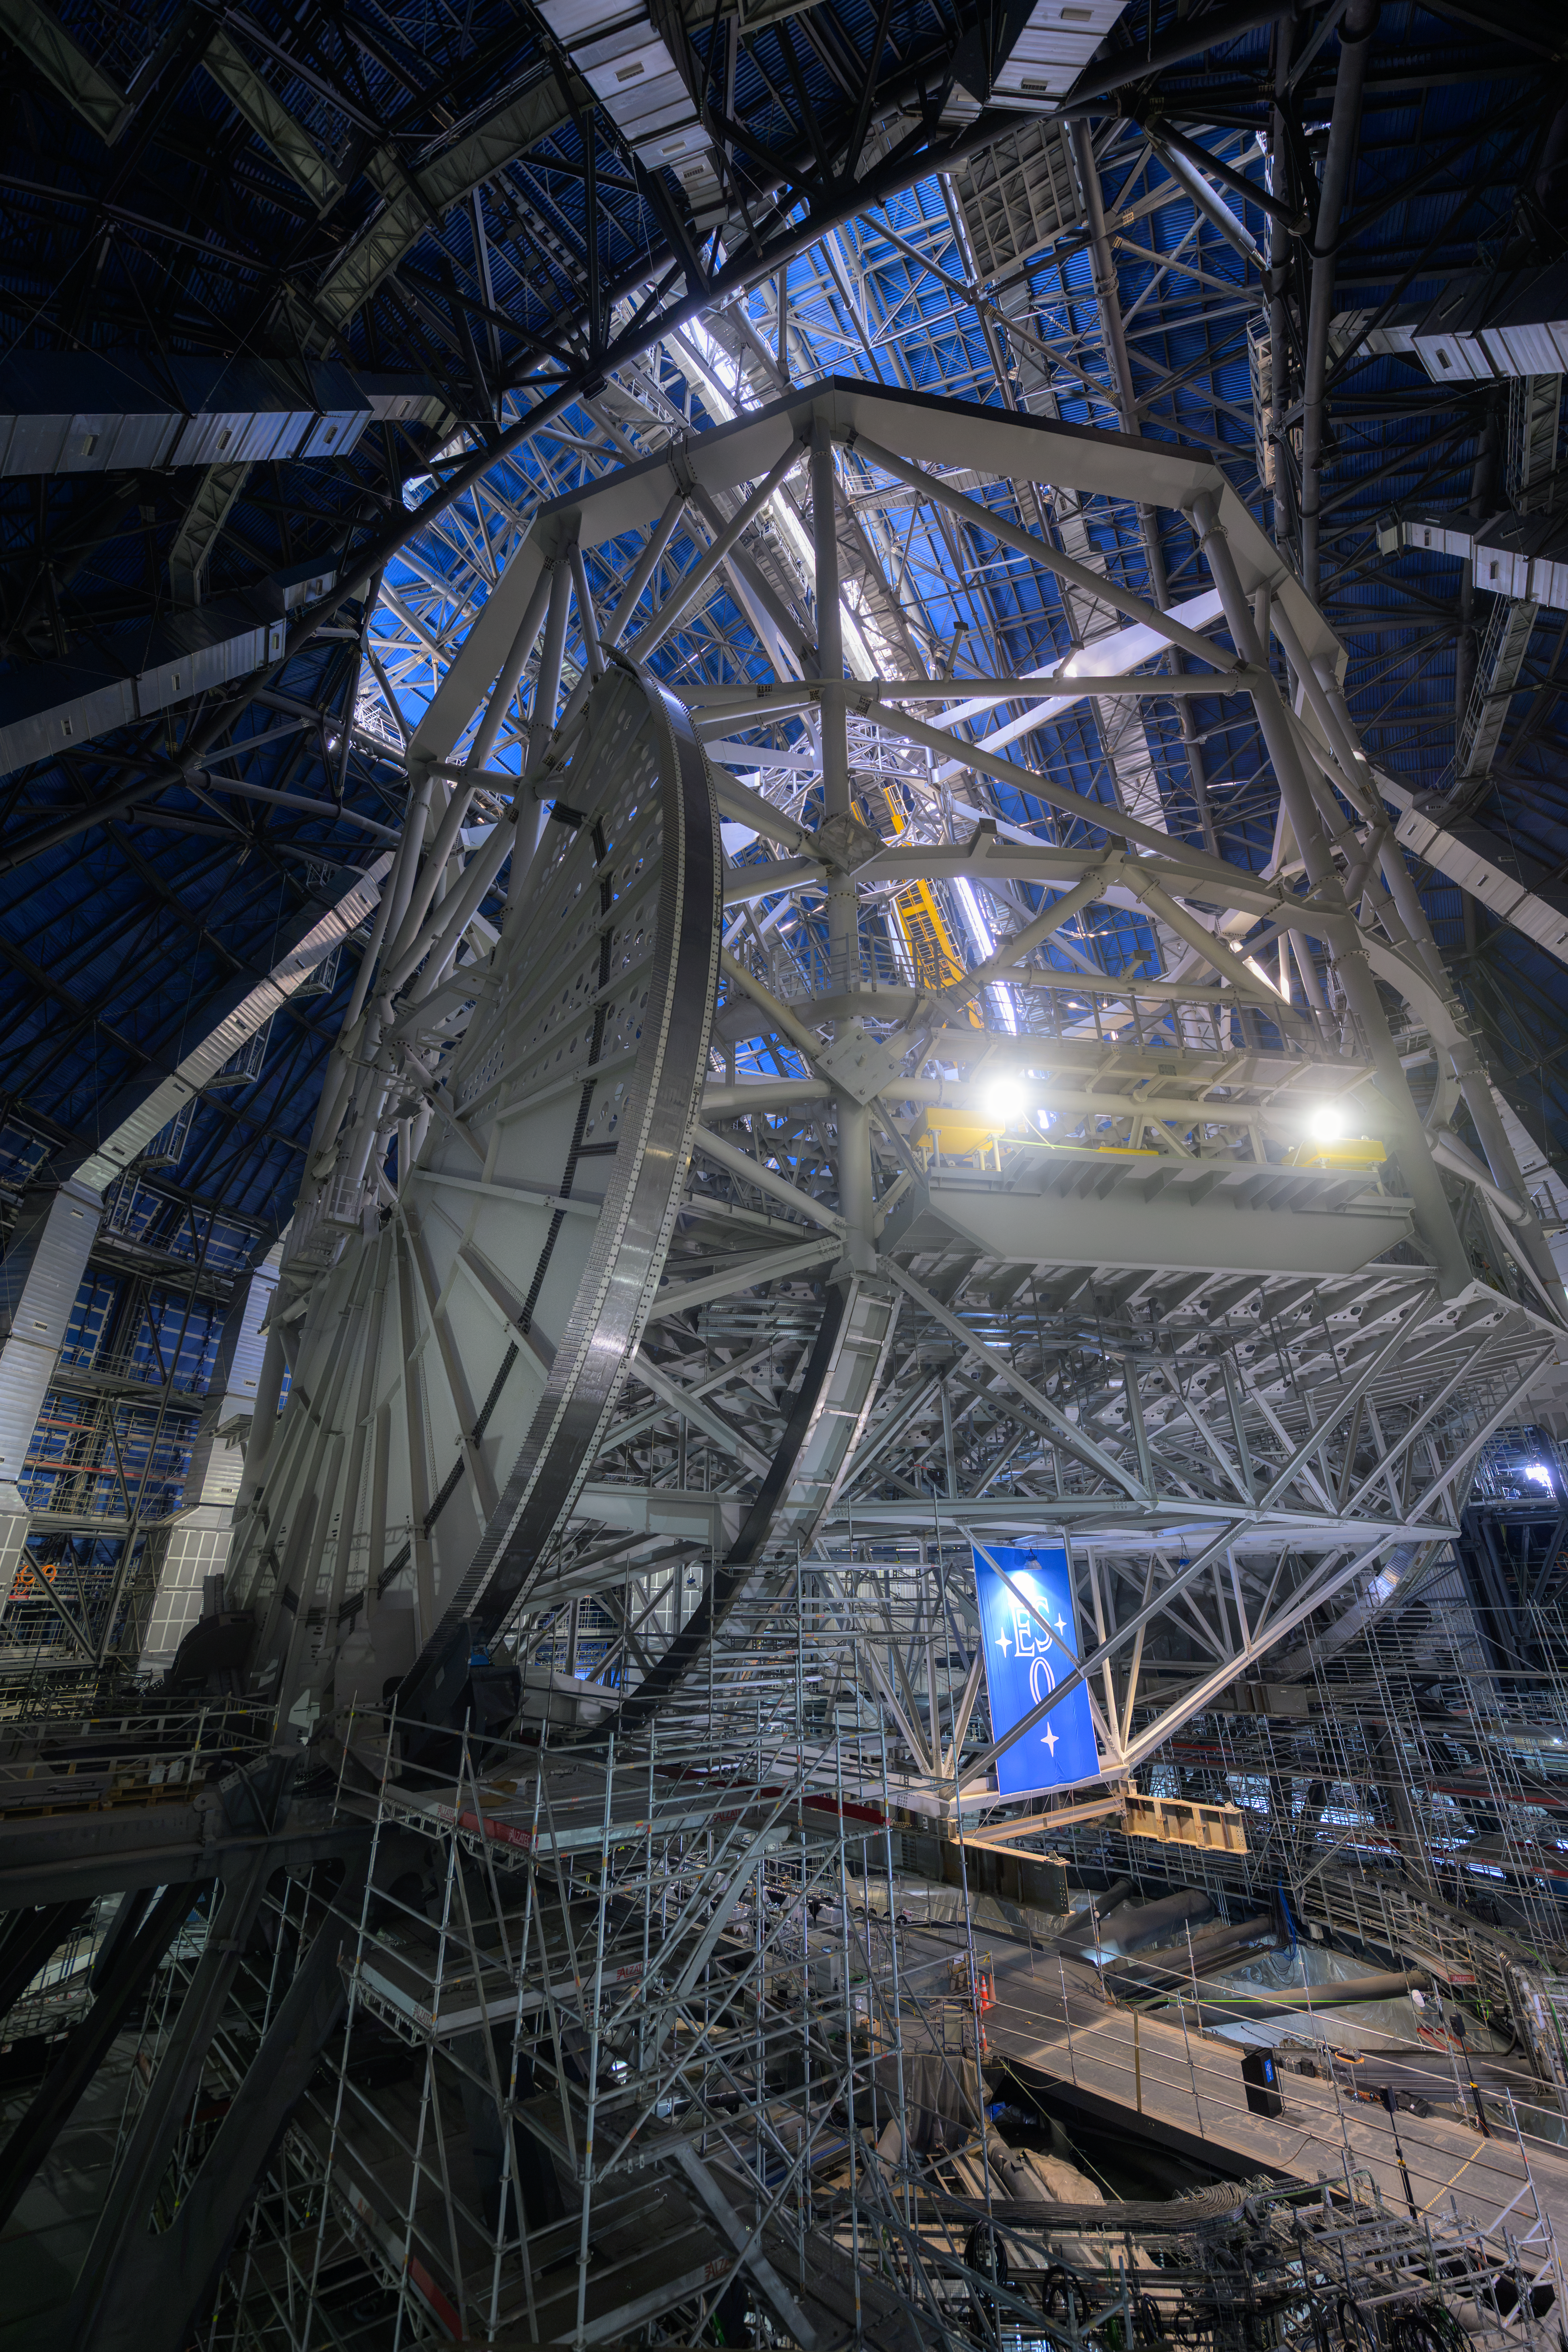

The ELT’s altitude structure

The vertical part, or altitude structure, of ESO’s Extremely Large Telescope (ELT) is 50 metres tall and controls the vertical position of the telescope. Giant semicircular plates on either side of the altitude structure will allow the ELT to point to targets high and low in the southern sky. A giant ESO flag, put up on the occasion of a visit by the ESO Council in mid June 2026, is seen below the structure.

Credit: ESO/A. Russell